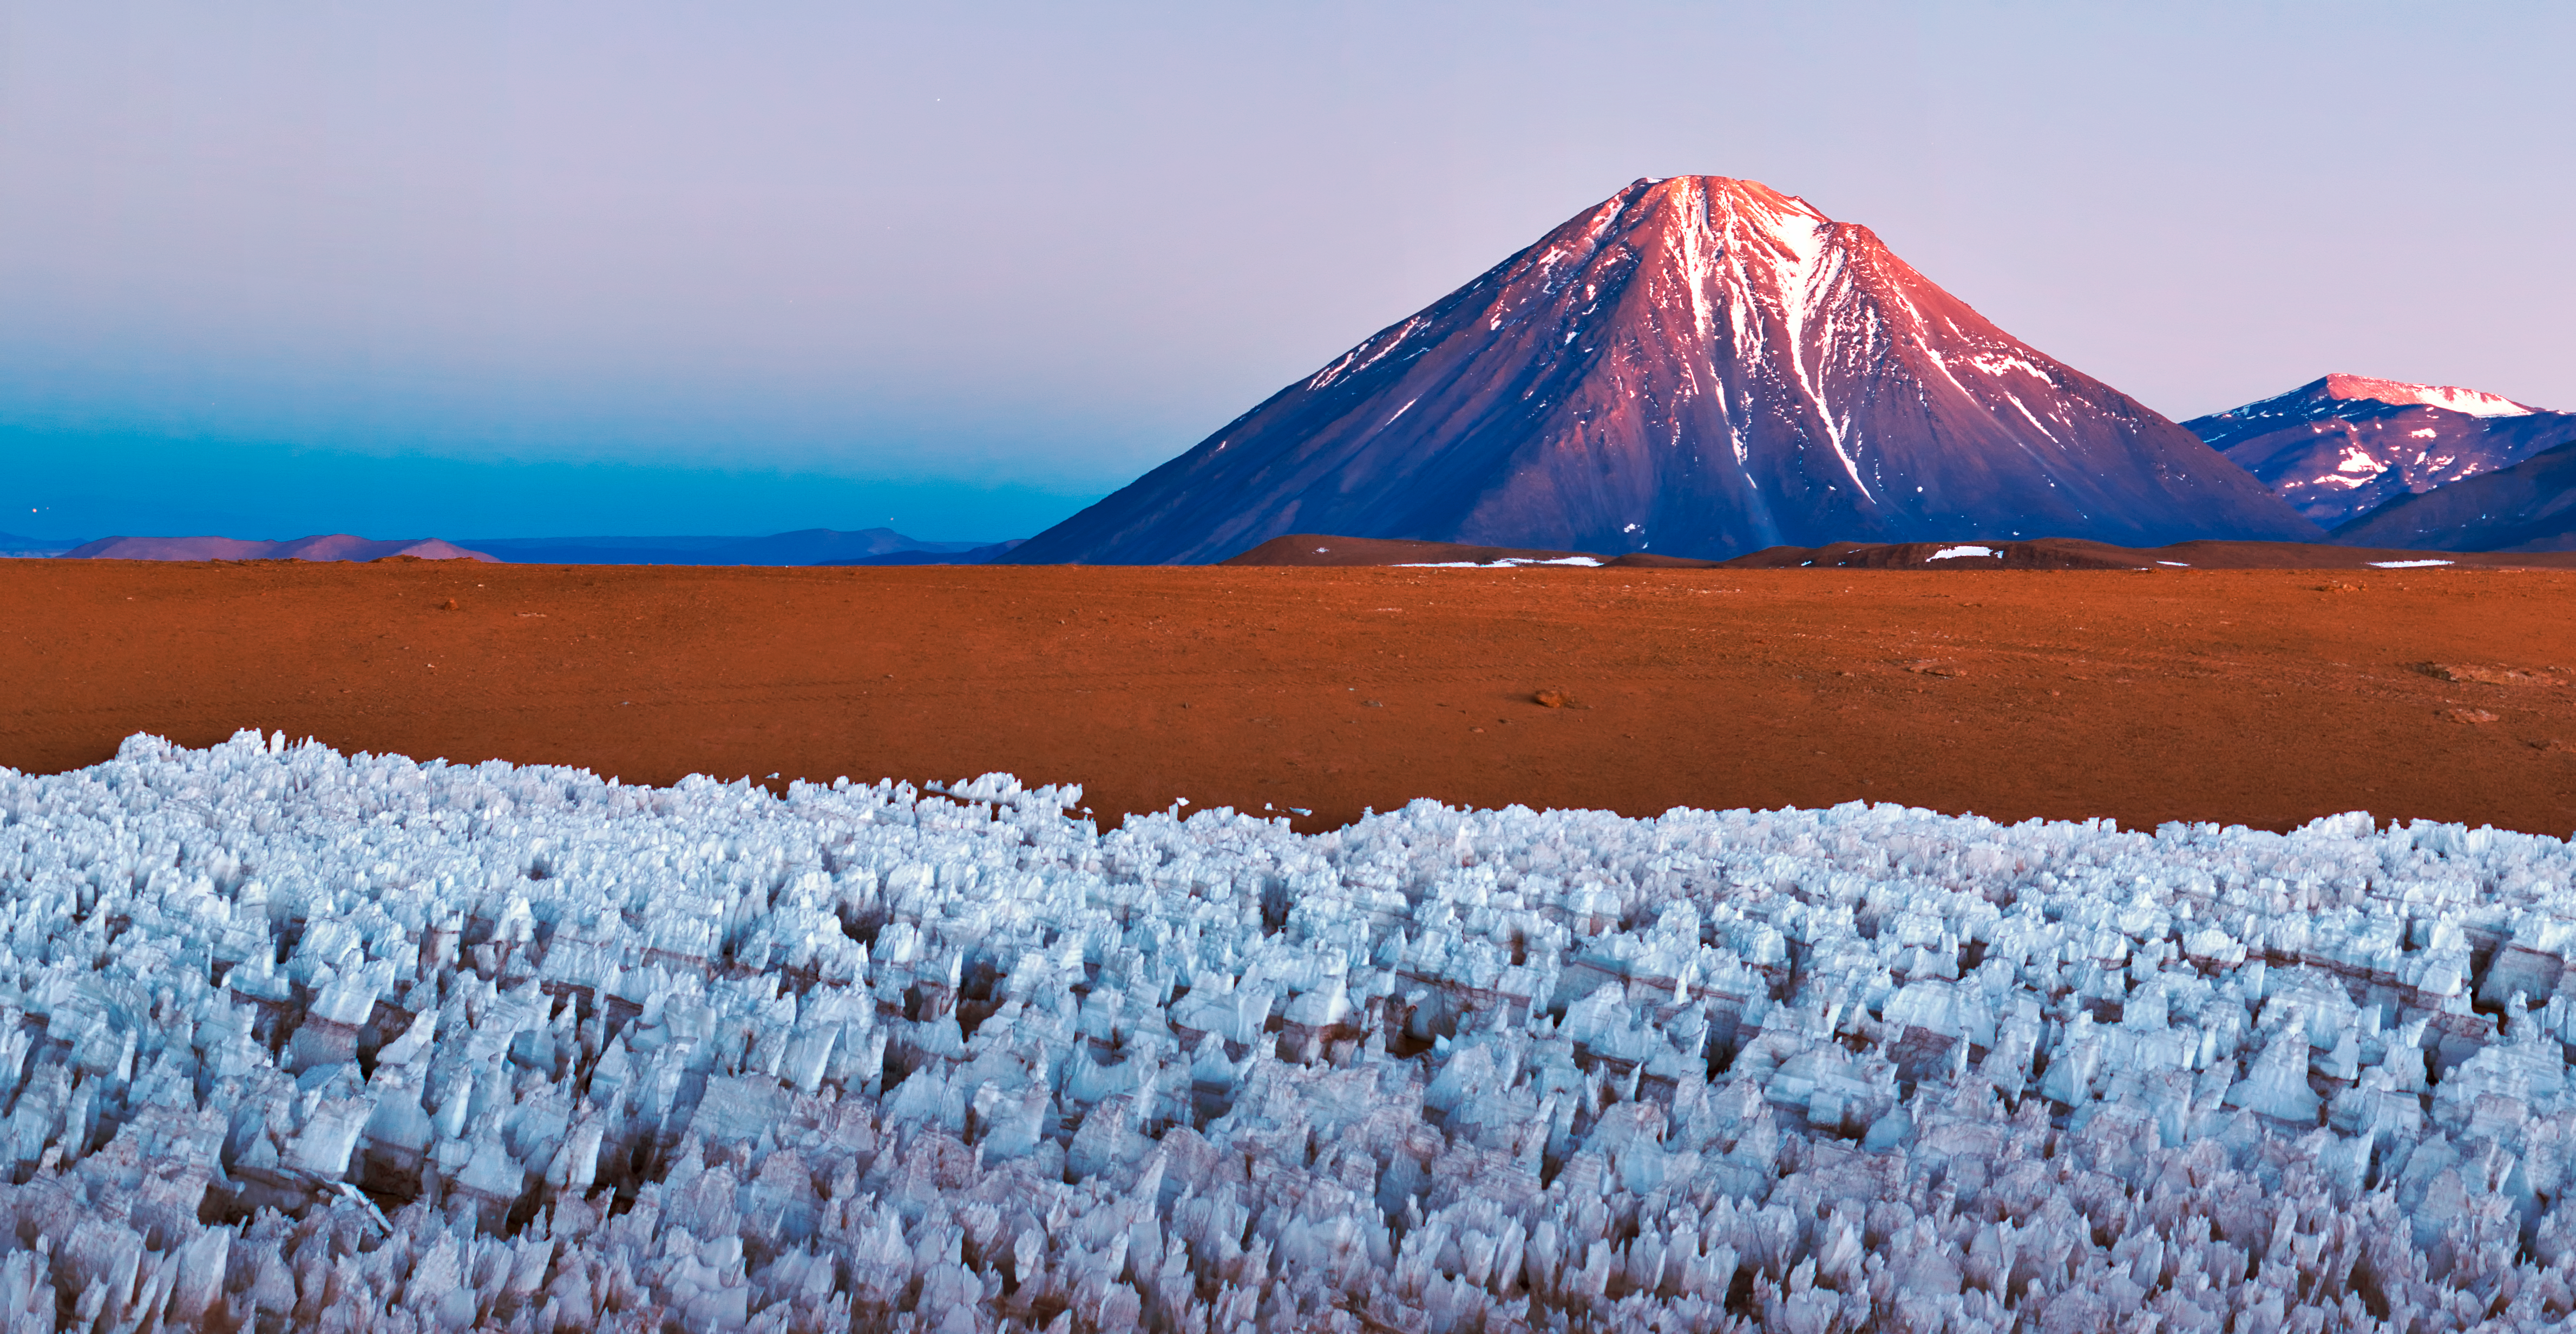

Warming light

The warm glow of the Sun glints over the Licancabur volcano , close to the ALMA site. The ice figures in the ground are called "penitentes", a curious natural phenomenon found in high-altitude regions. They are thin spikes of hardened snow or ice, with sharp edges pointing towards the Sun, reaching heights from a few centimetres up to several metres

Credit: ESO